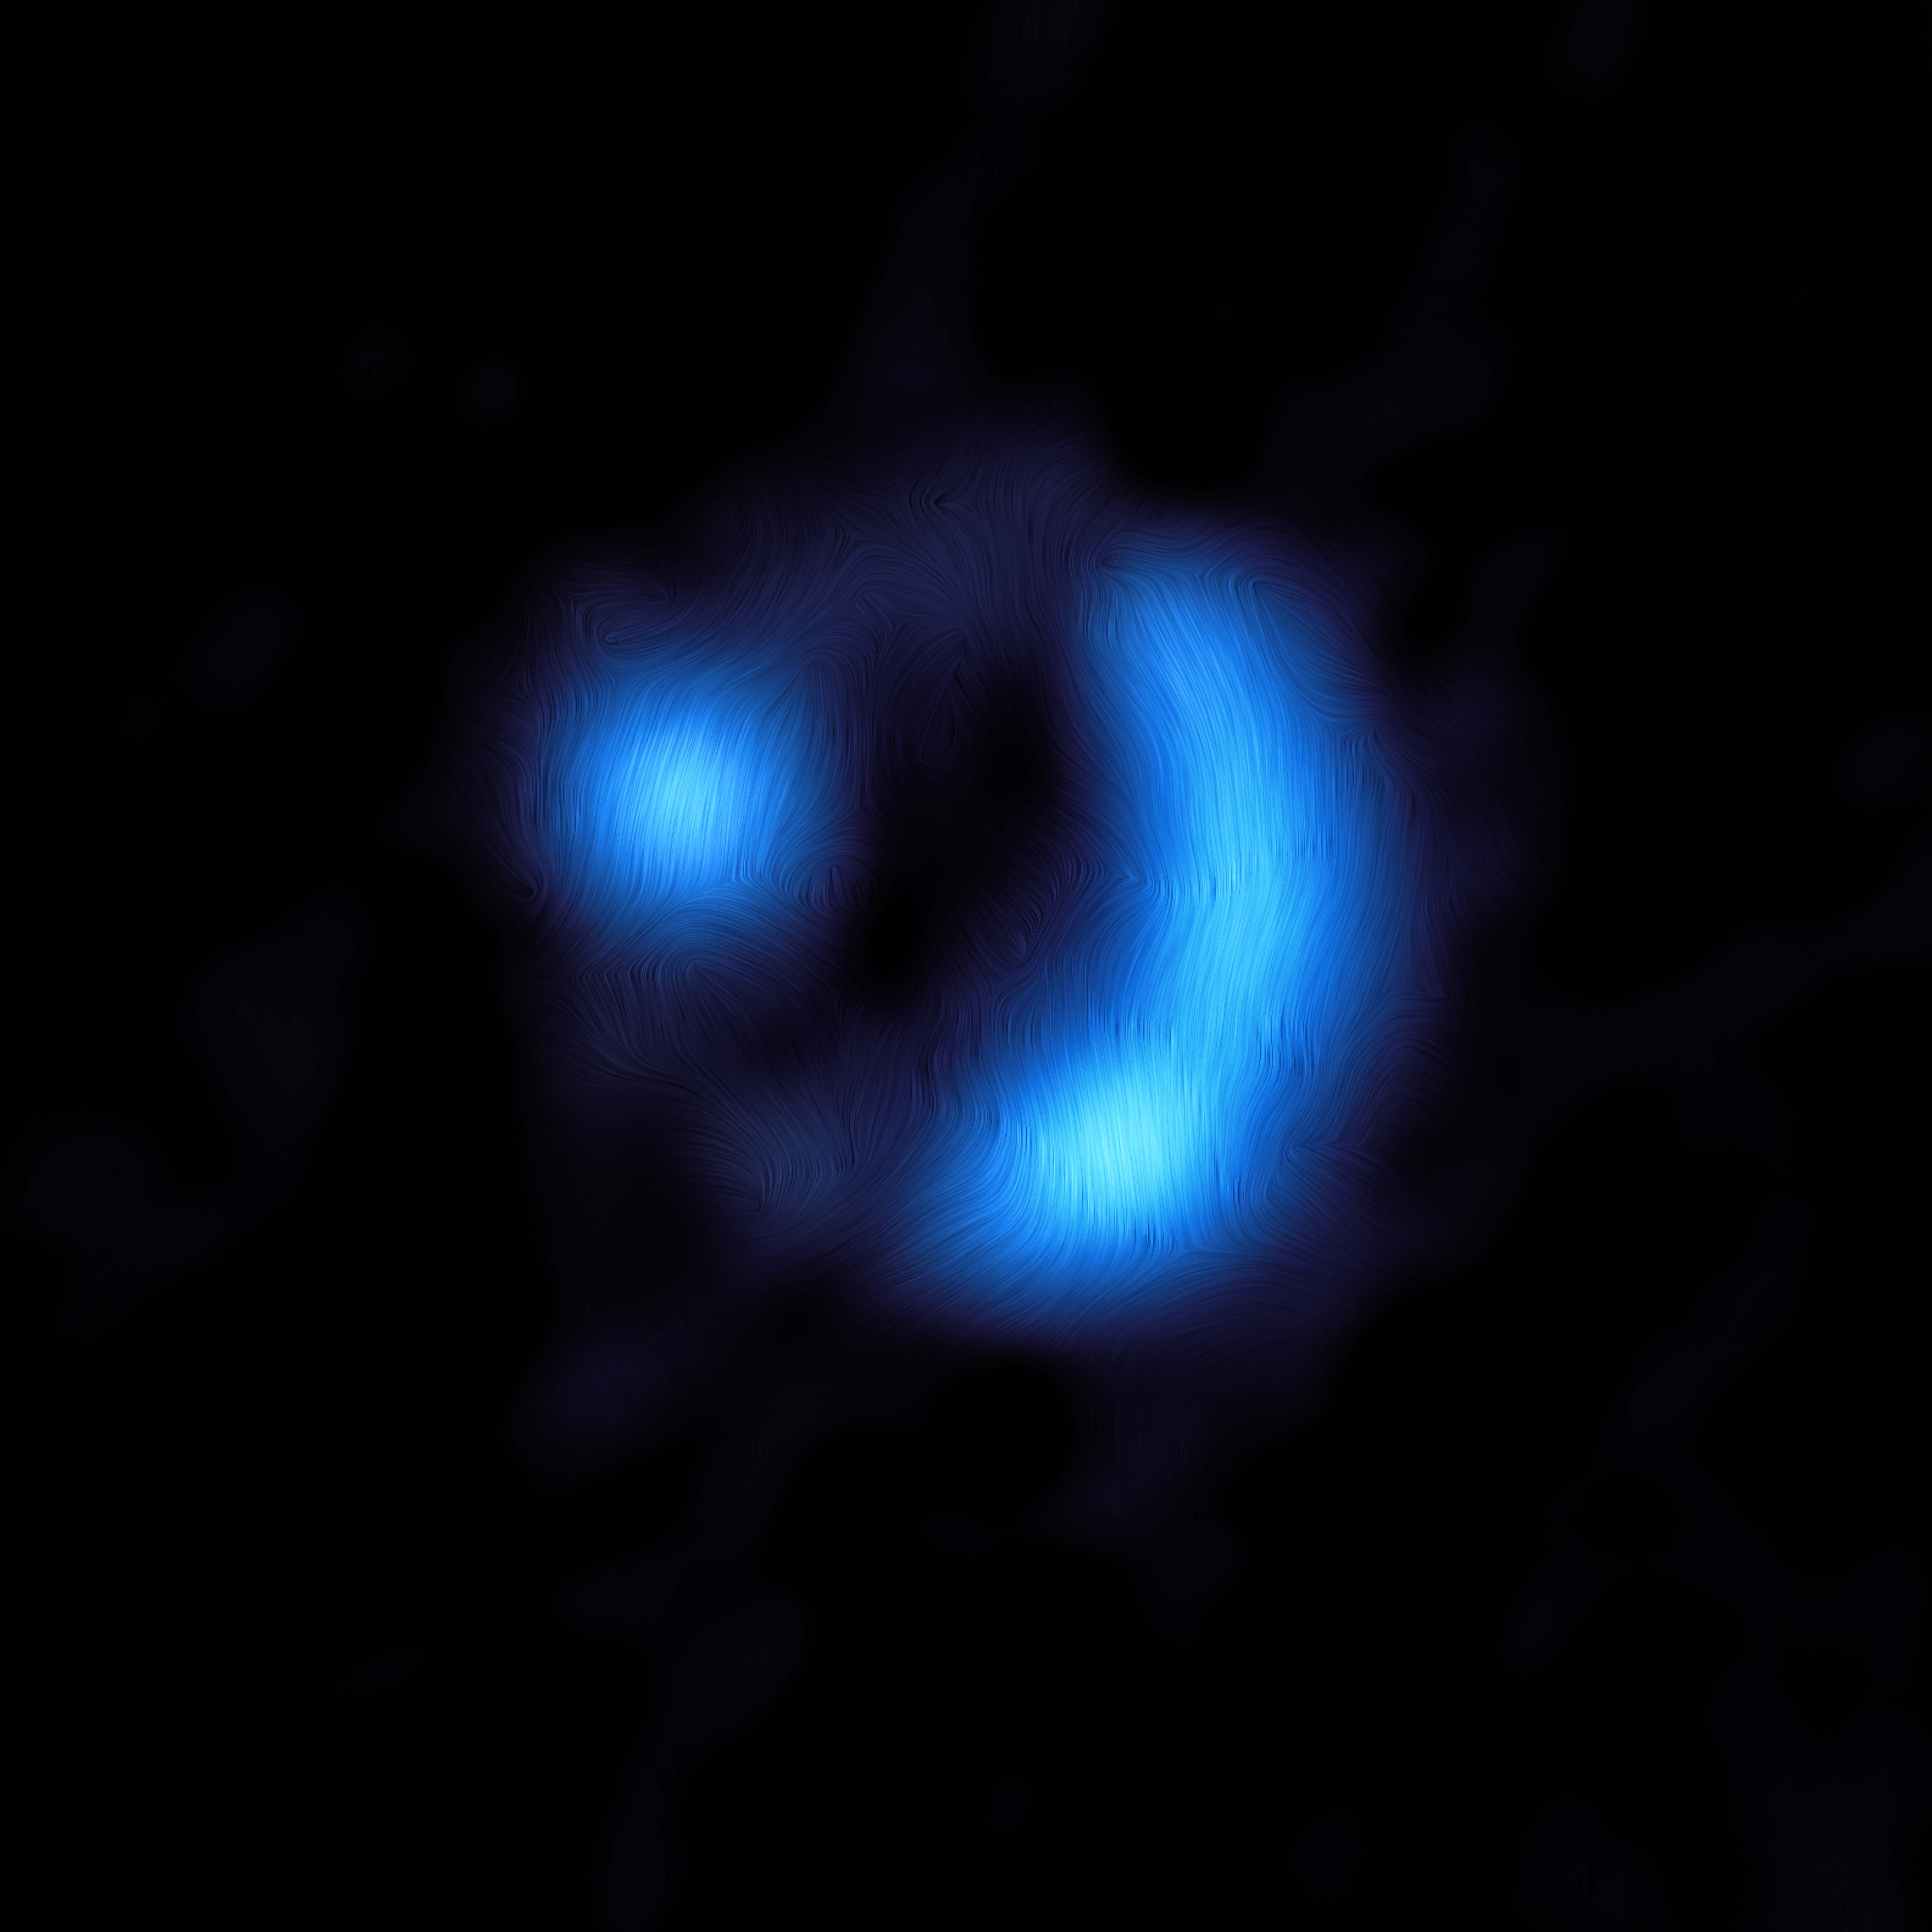

ALMA view of the 9io9 galaxy

This image shows the orientation of the magnetic field in the distant 9io9 galaxy, seen here when the Universe was only 20% of its current age — the furthest ever detection of a galaxy’s magnetic field. The observations were done with the Atacama Large Millimeter/submillimeter Array (ALMA), in which ESO is a partner. Dust grains within 9io9 are somewhat aligned with the galaxy’s magnetic field, and due to this they emit polarised light, meaning that light waves oscillate along a preferred direction rather than randomly. ALMA detected this polarisation signal, from which astronomers could work out the orientation of the magnetic field, shown here as curved lines overlaid on the ALMA image.

The polarised light signal emitted by the magnetically aligned dust in 9io9 was extremely faint, representing just one percent of the total brightness of the galaxy, so astronomers used a clever trick of nature to help them obtain this result. The team was helped by the fact that 9io9, although very distant from us, had been magnified via a process known as gravitational lensing. This occurs when light from a distant galaxy, in this case 9io9, appears brighter and distorted as it is bent by the gravity of a very large object in the foreground.

Credit: ALMA (ESO/NAOJ/NRAO)/J. Geach et al.